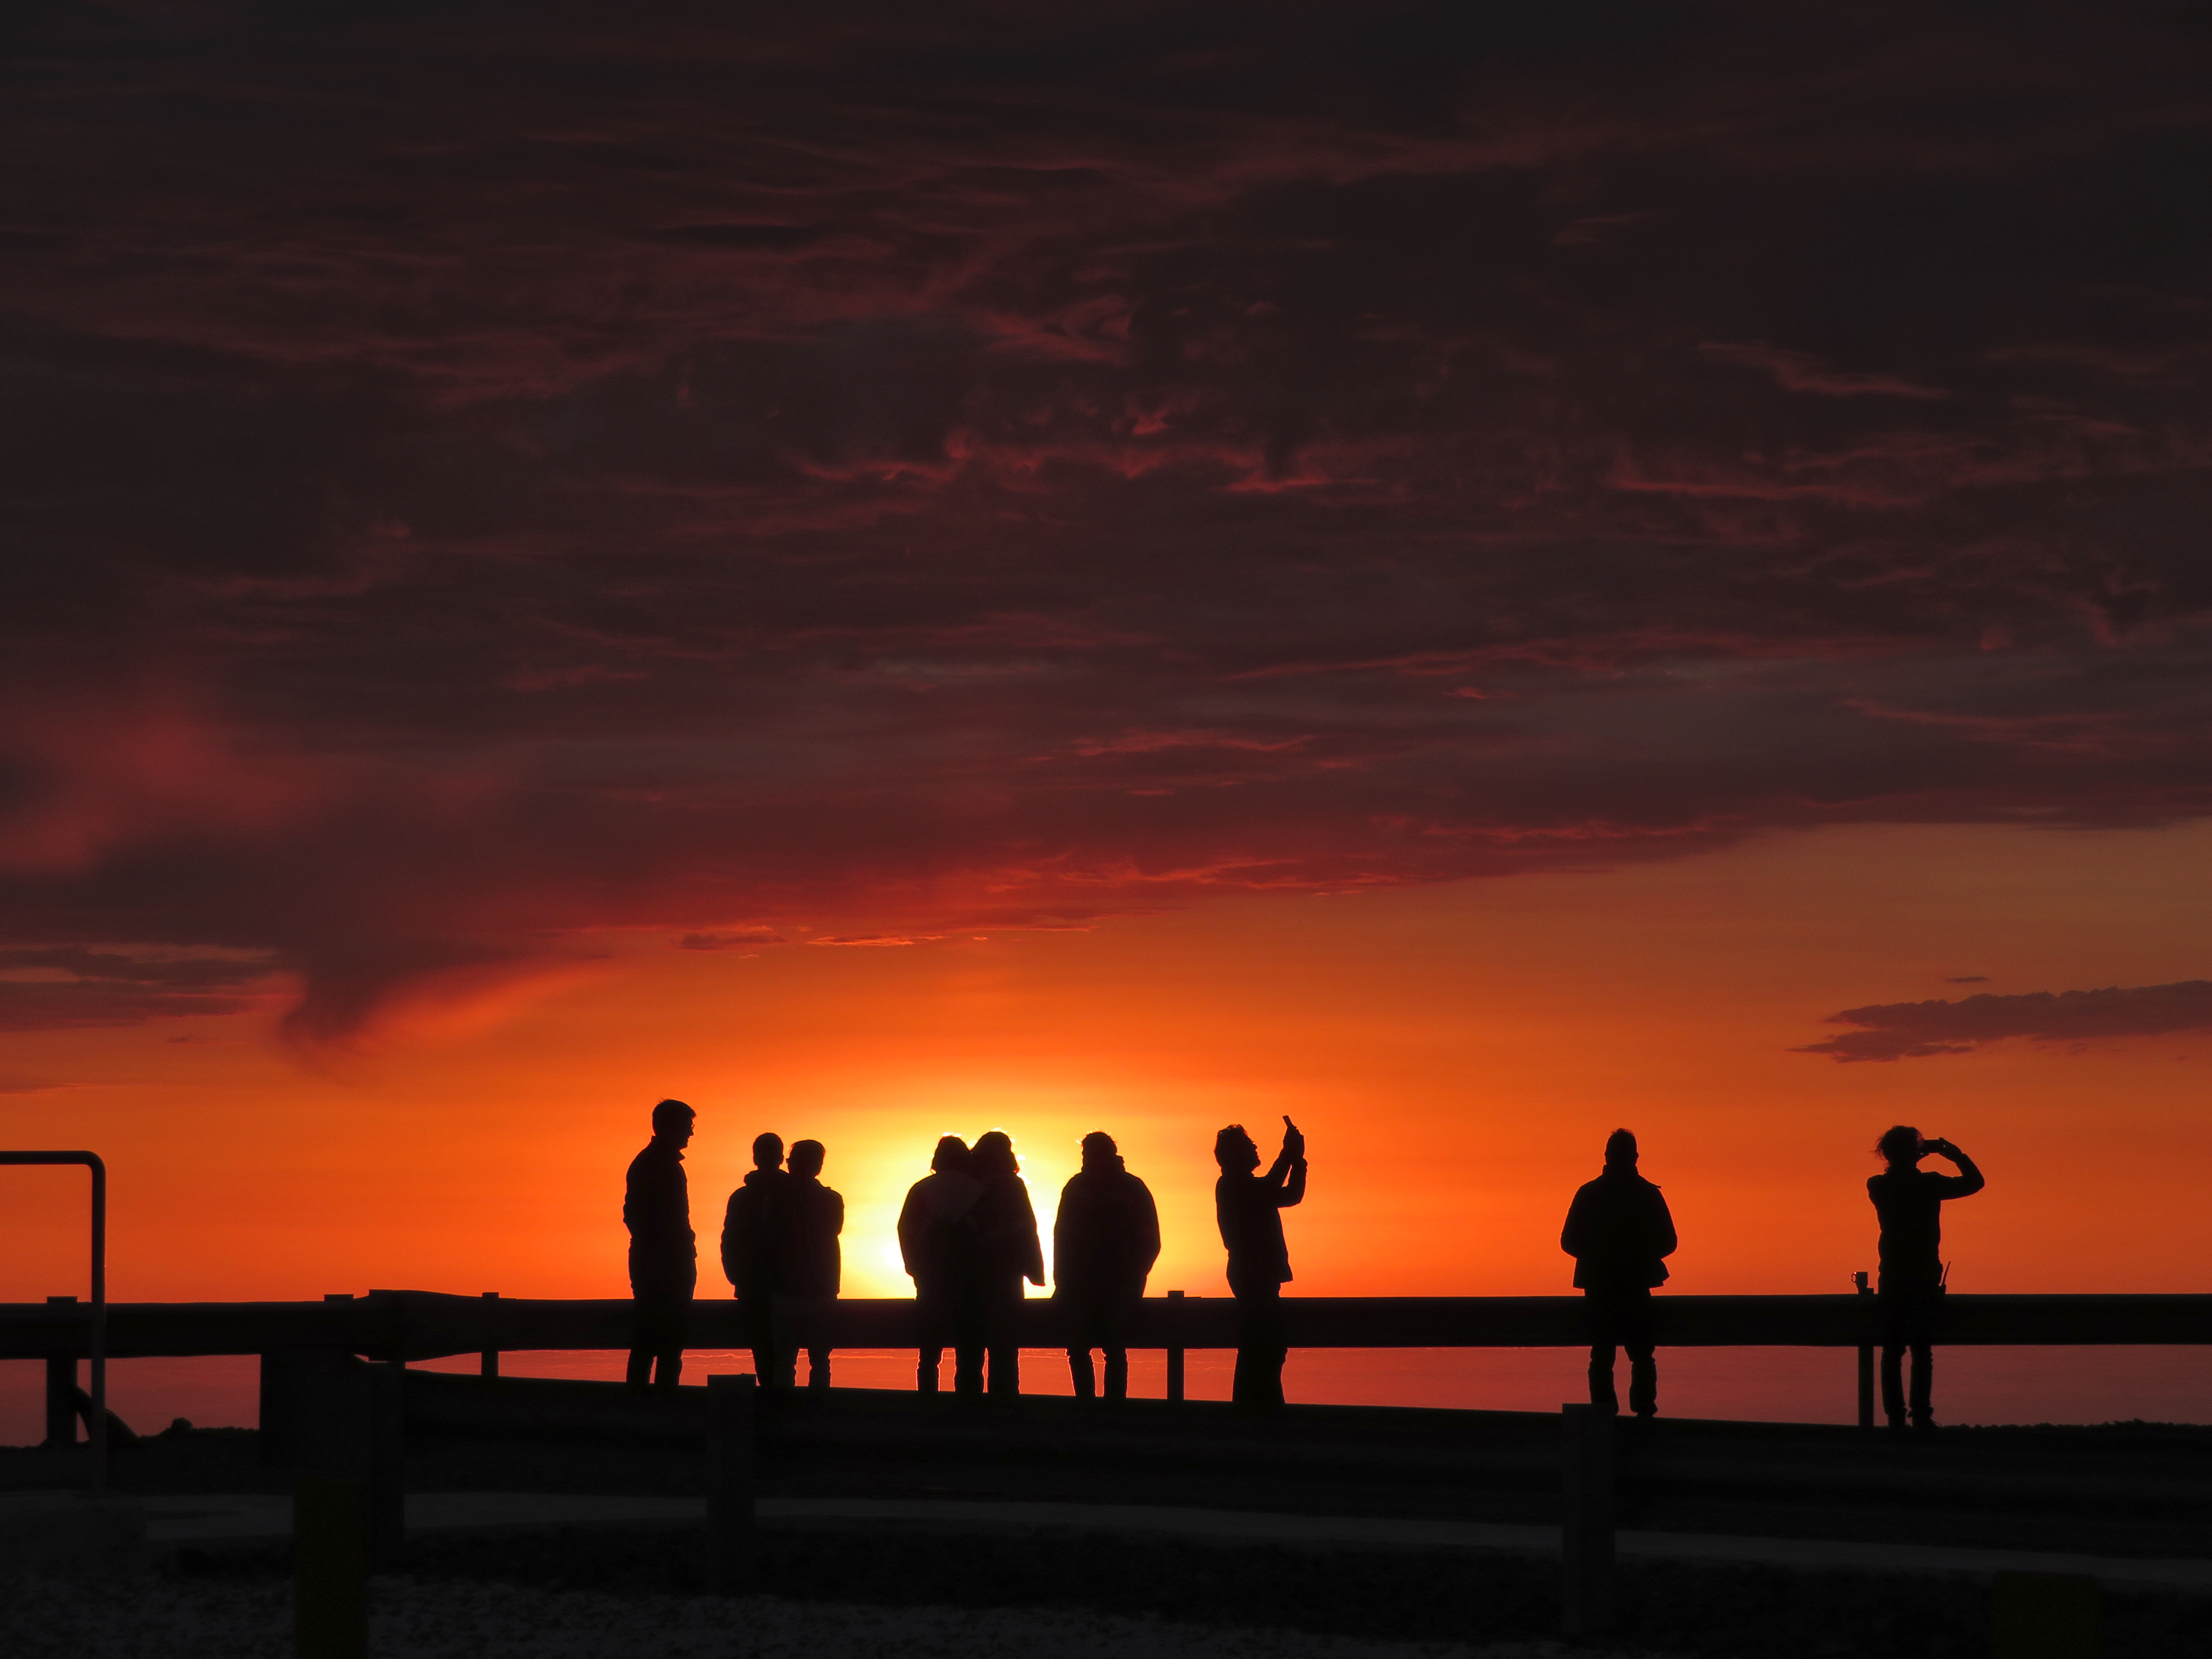

Sunset at Paranal

Home to ESO's Very Large Telescope, Paranal is a wonderful place to catch a view of a sunset.

Credit: Sylvie Robbe-Dubois/ESO